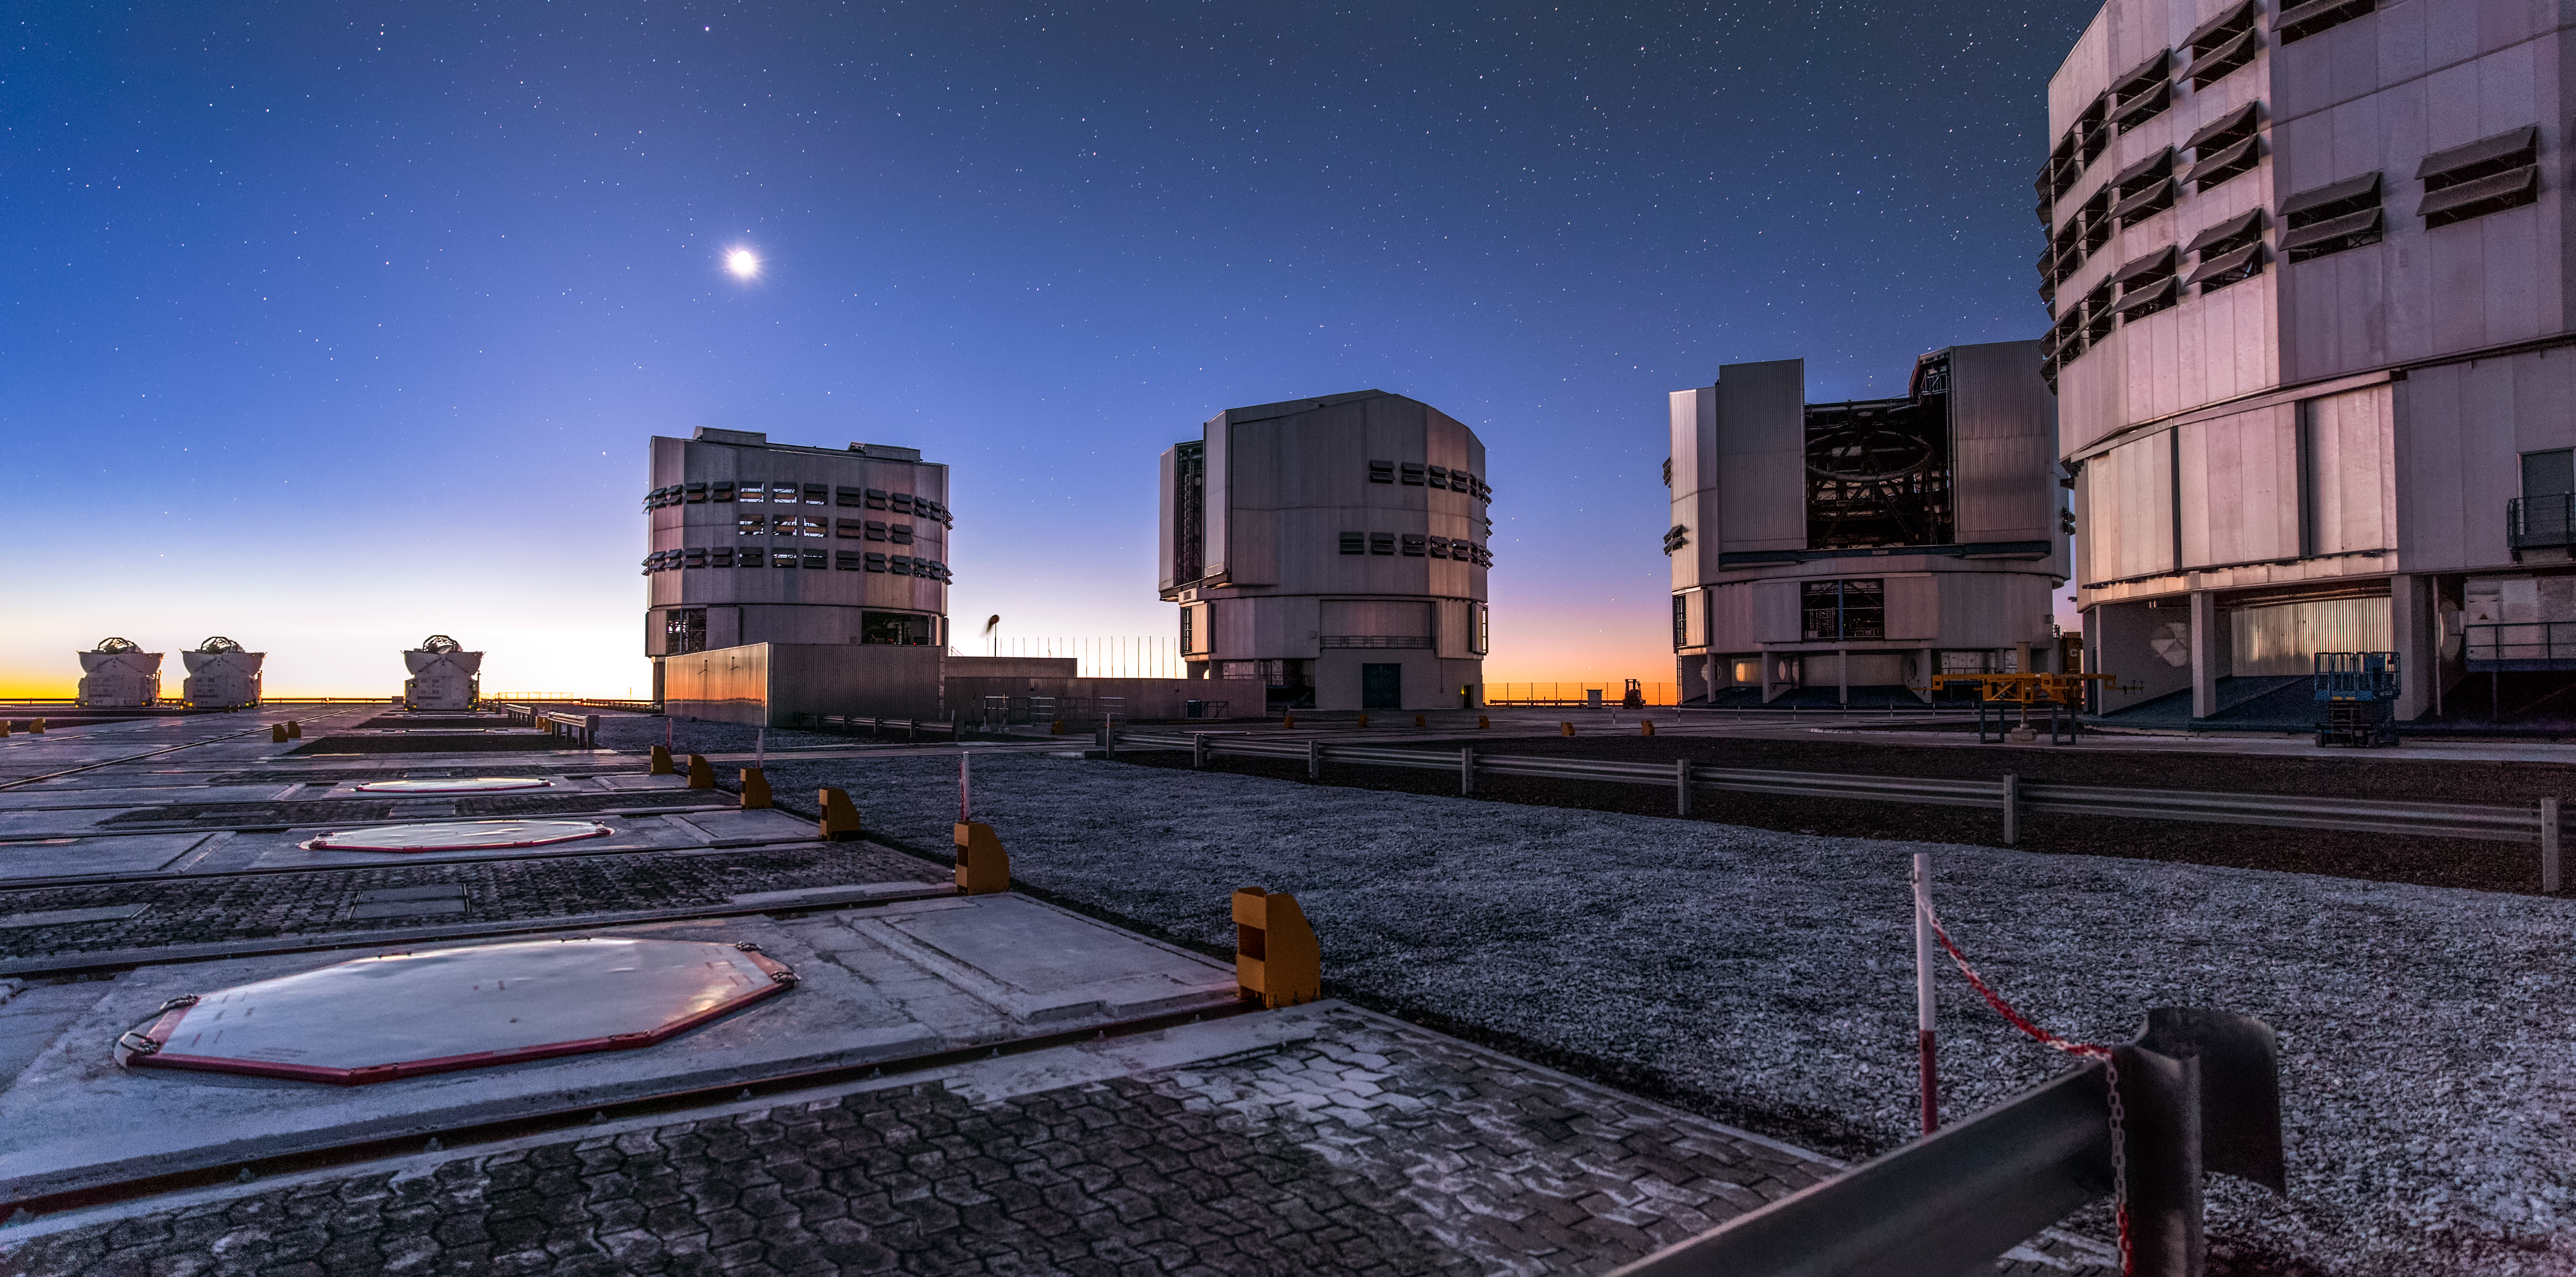

A Twilight Tour of Paranal

This sweeping panorama was captured under tough conditions. ESO’s Very Large Telescope (VLT) is one of the most advanced observatories in the world, gathering astronomical data of unsurpassable clarity from Cerro Paranal, an isolated site atop a lonely mountain in the Chilean Atacama Desert. This far-flung corner of the globe has many benefits; it offers some of the driest and clearest observing conditions on Earth — some of the weather stations in the Atacama Desert have never recorded rainfall! — and a total lack of light pollution. Paranal’s stargazers can see a sky full of stars even before sunset, while the sinking Sun illuminates ground frost and casts an ethereal and irreplicable glow across the entire observatory.

This isolation also has its downsides. Reaching the remote site takes dedication. There is no public transport to Paranal, so visitors must travel by car from Antofagasta airport in the north, or 110 kilometres from the nearest town to the south. However, this doesn’t stop scientists, visitors, and even film crews venturing to the site. The inconvenience is repaid with breathtaking views, such as the one captured here by Miguel Claro, a photo ambassador for ESO.

The VLT is formed of not just one telescope but eight, seven of which are visible in this panorama. The telescope comprises four large 8.2-metre Unit Telescopes (the boxy, angular structures to the right of the frame) and four smaller 1.8-metre Auxiliary Telescopes (the curved, open domes to the left — three of the four can be seen here). These smaller telescopes are moveable, meaning that the VLT can be used as a wonderfully adaptable interferometer. Interferometry is a technique of combining data from multiple telescopes such that they essentially work together as one larger telescope, vastly increasing the amount of scientific research they can do.

Those interested in seeing Paranal for themselves are in luck — free public tours run every weekend. Visitors can tour one of the Unit Telescopes, the famous La Residencia hotel, and sometimes the control rooms where the astronomers work. More information is available here.

Credit: ESO/M. Claro